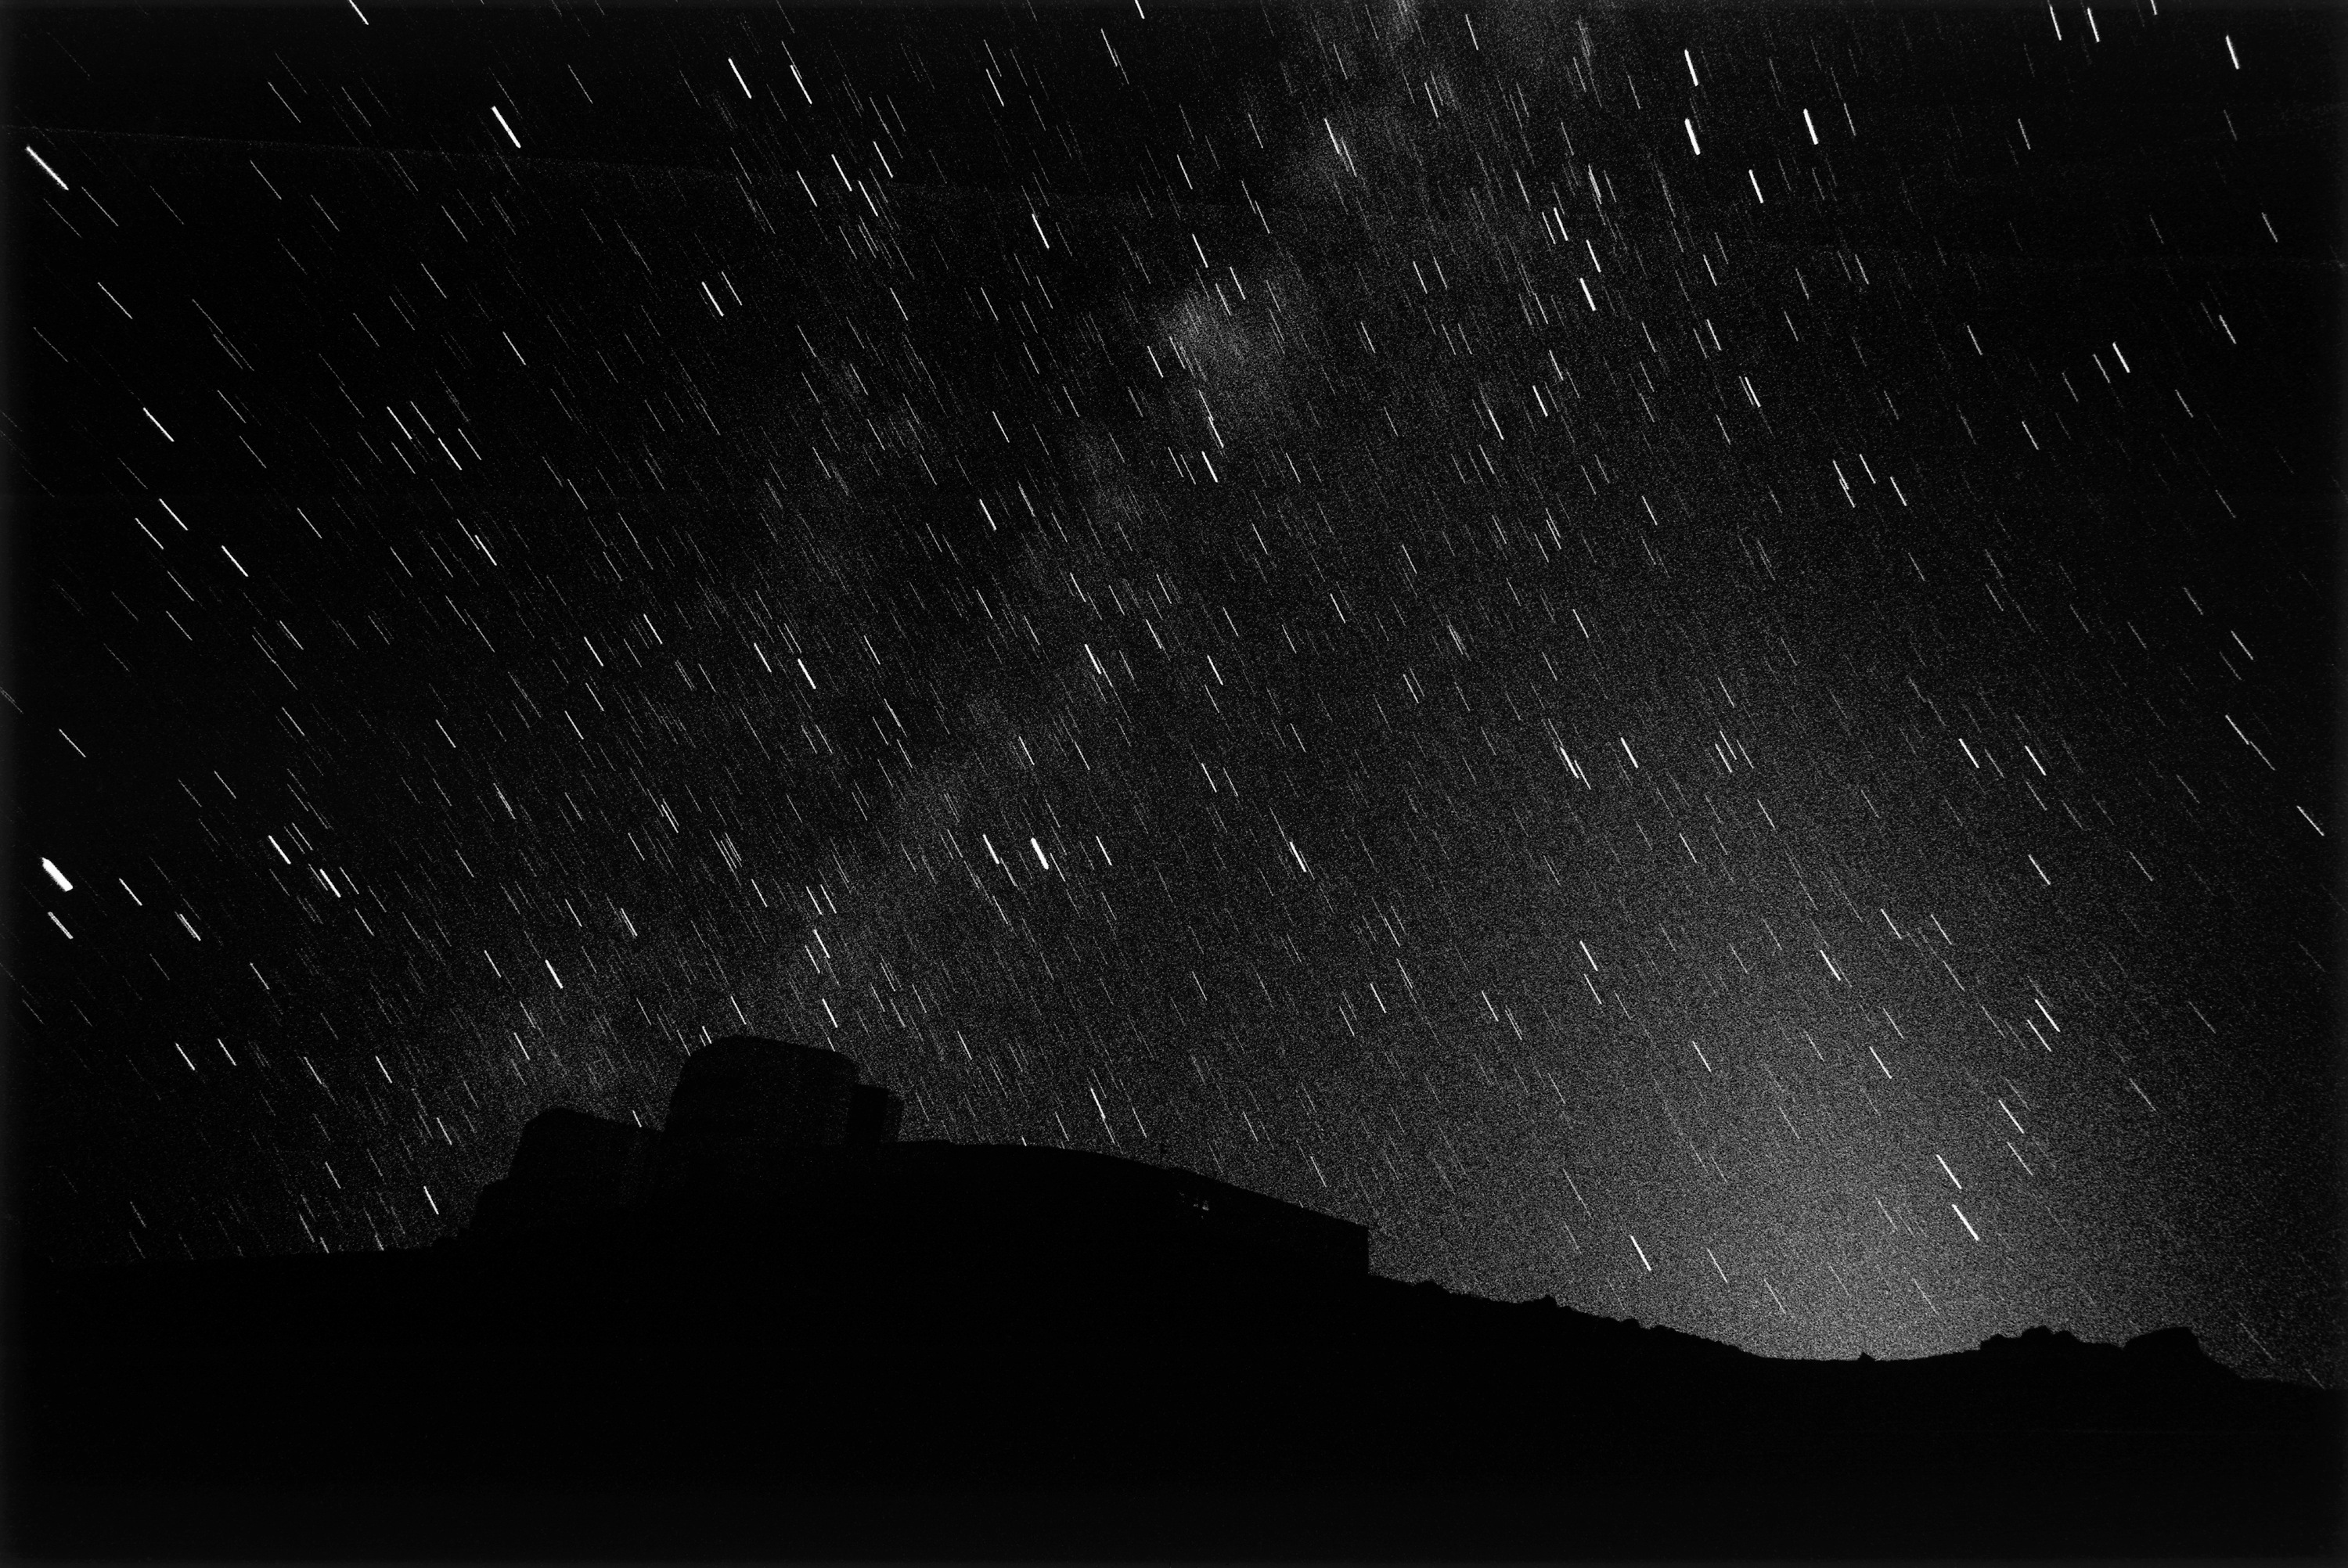

Paranal under the northern and southern sky

The VLT's silhouette with the moon below the horizon. Up in the sky the division between northern and southern hemisphere is recorded by the star-trails, which follow opposite radii.

Credit: ESO/H.H.Heyer